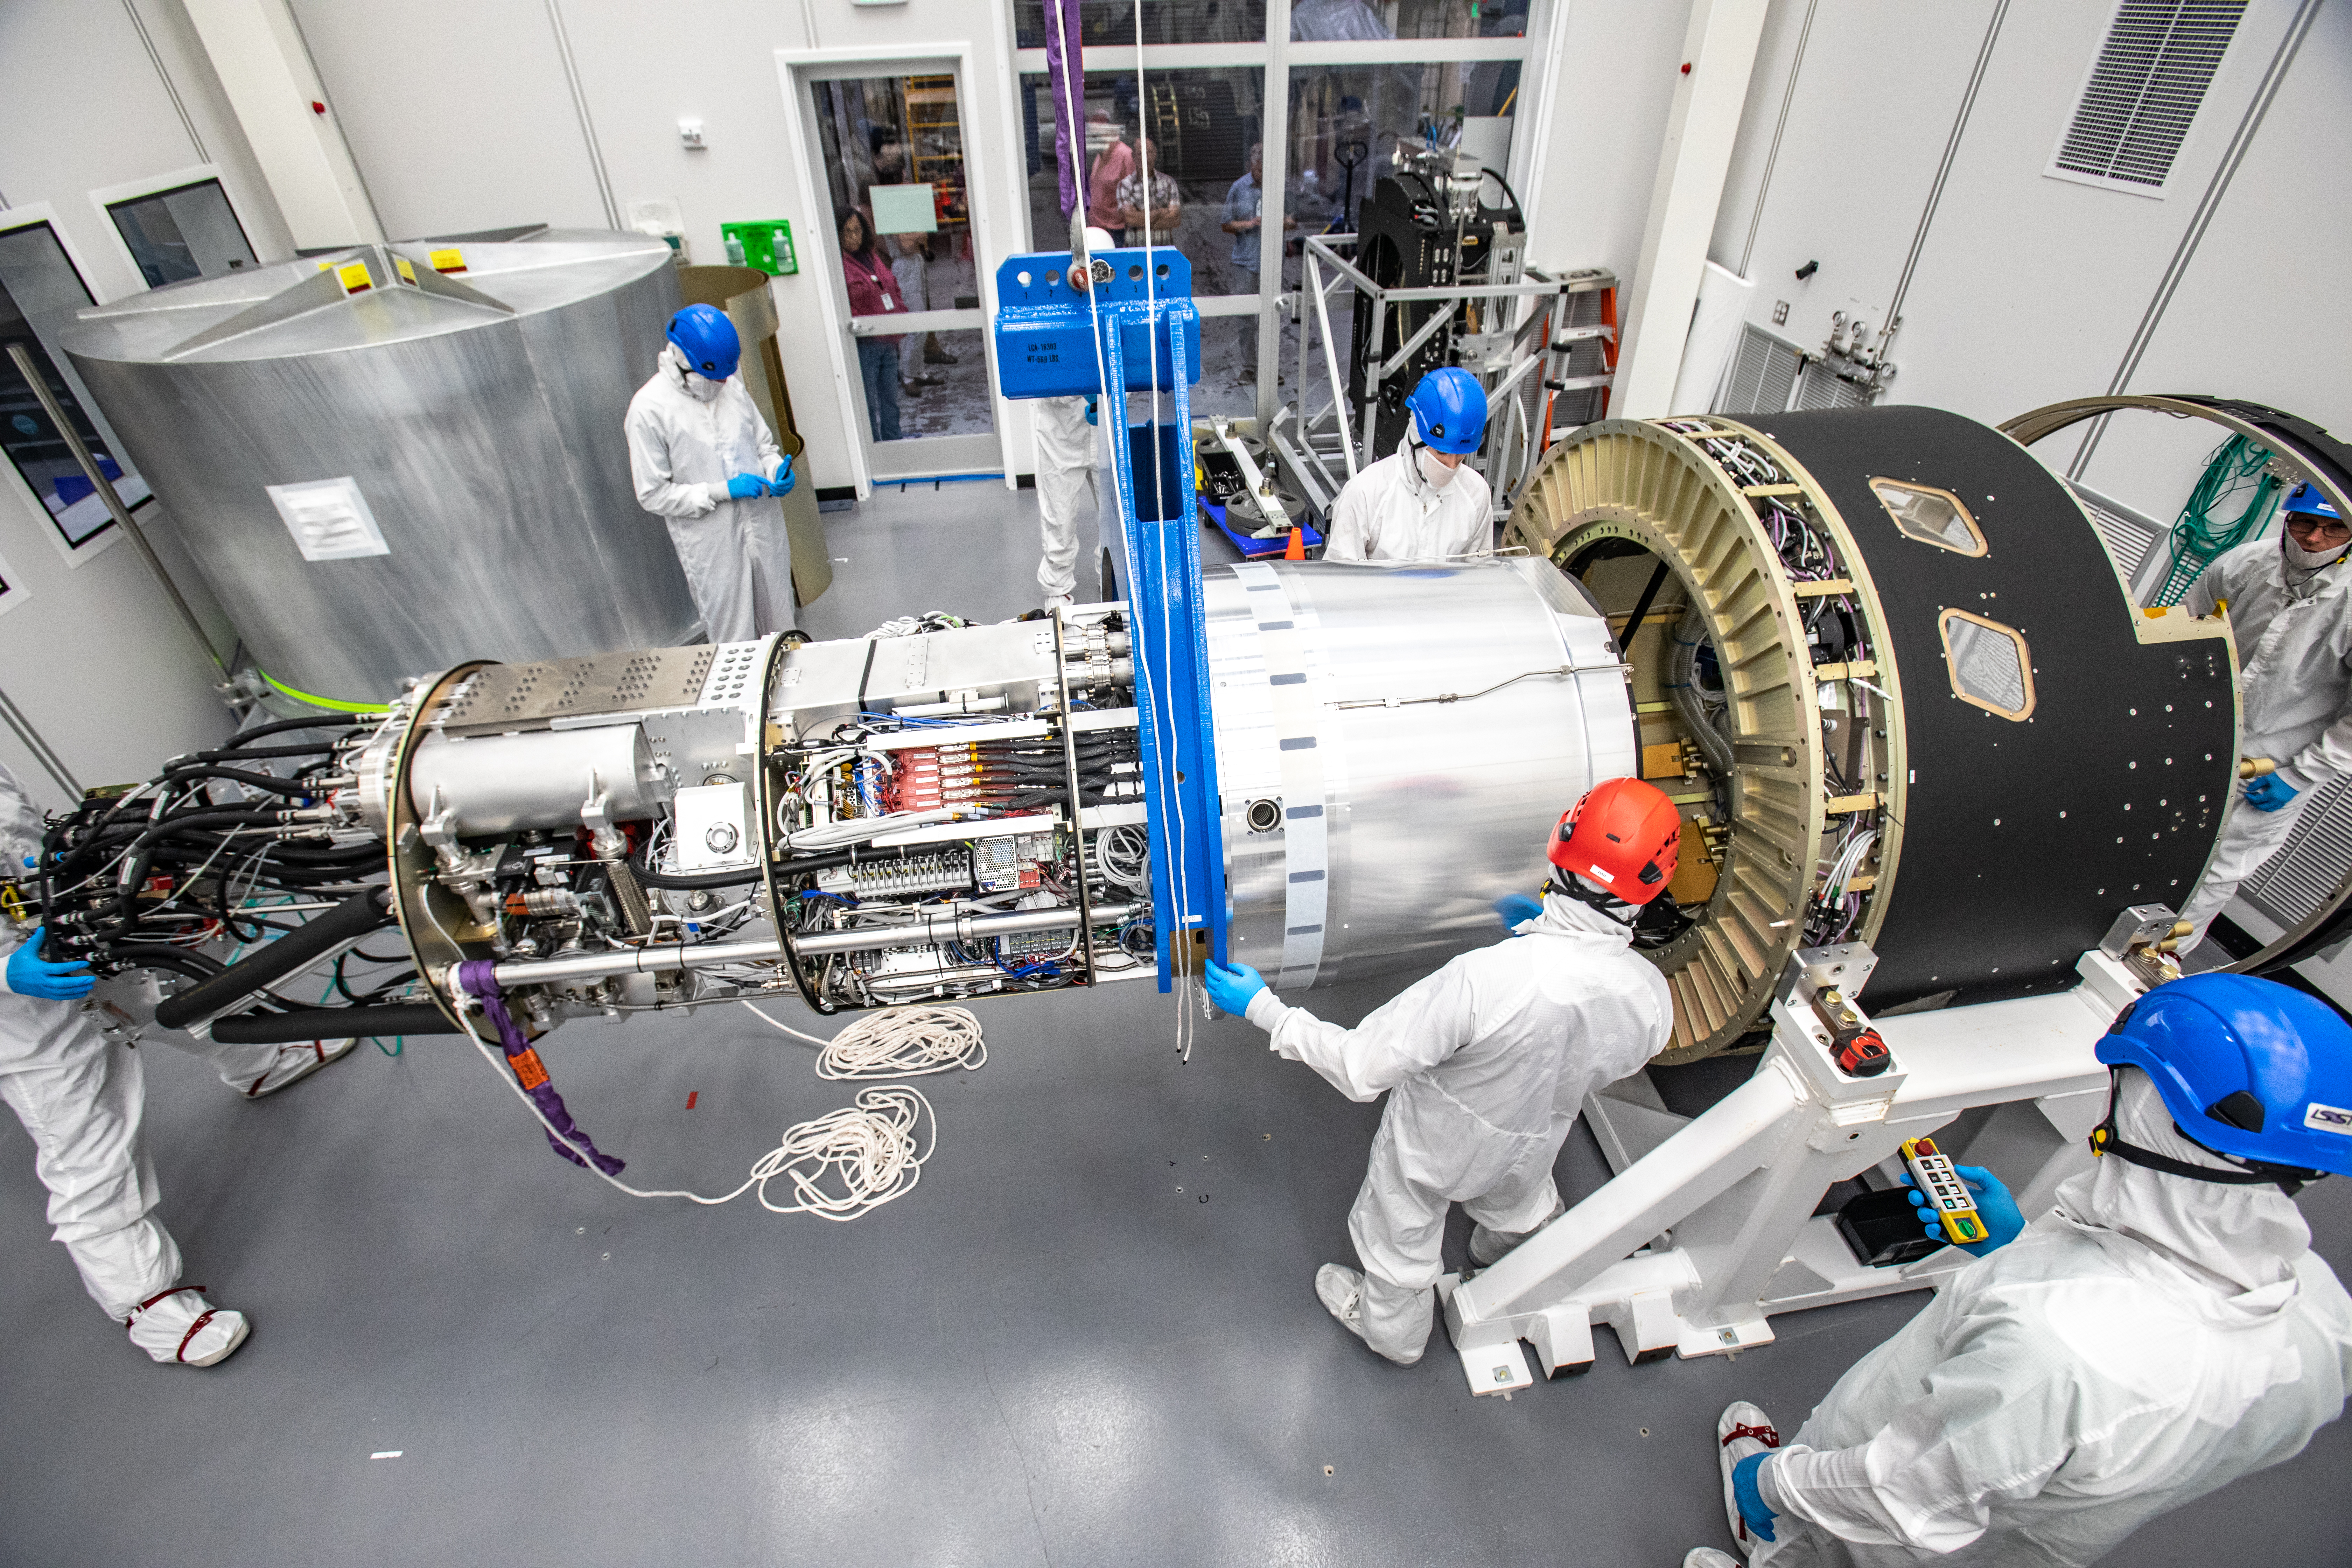

LSST Cryostat to Camera Body Lift

The LSST camera team successfully installed the cryostat to the camera body on April 8.

Credit: Jacqueline Ramseyer Orrell/SLAC National Accelerator Laboratory